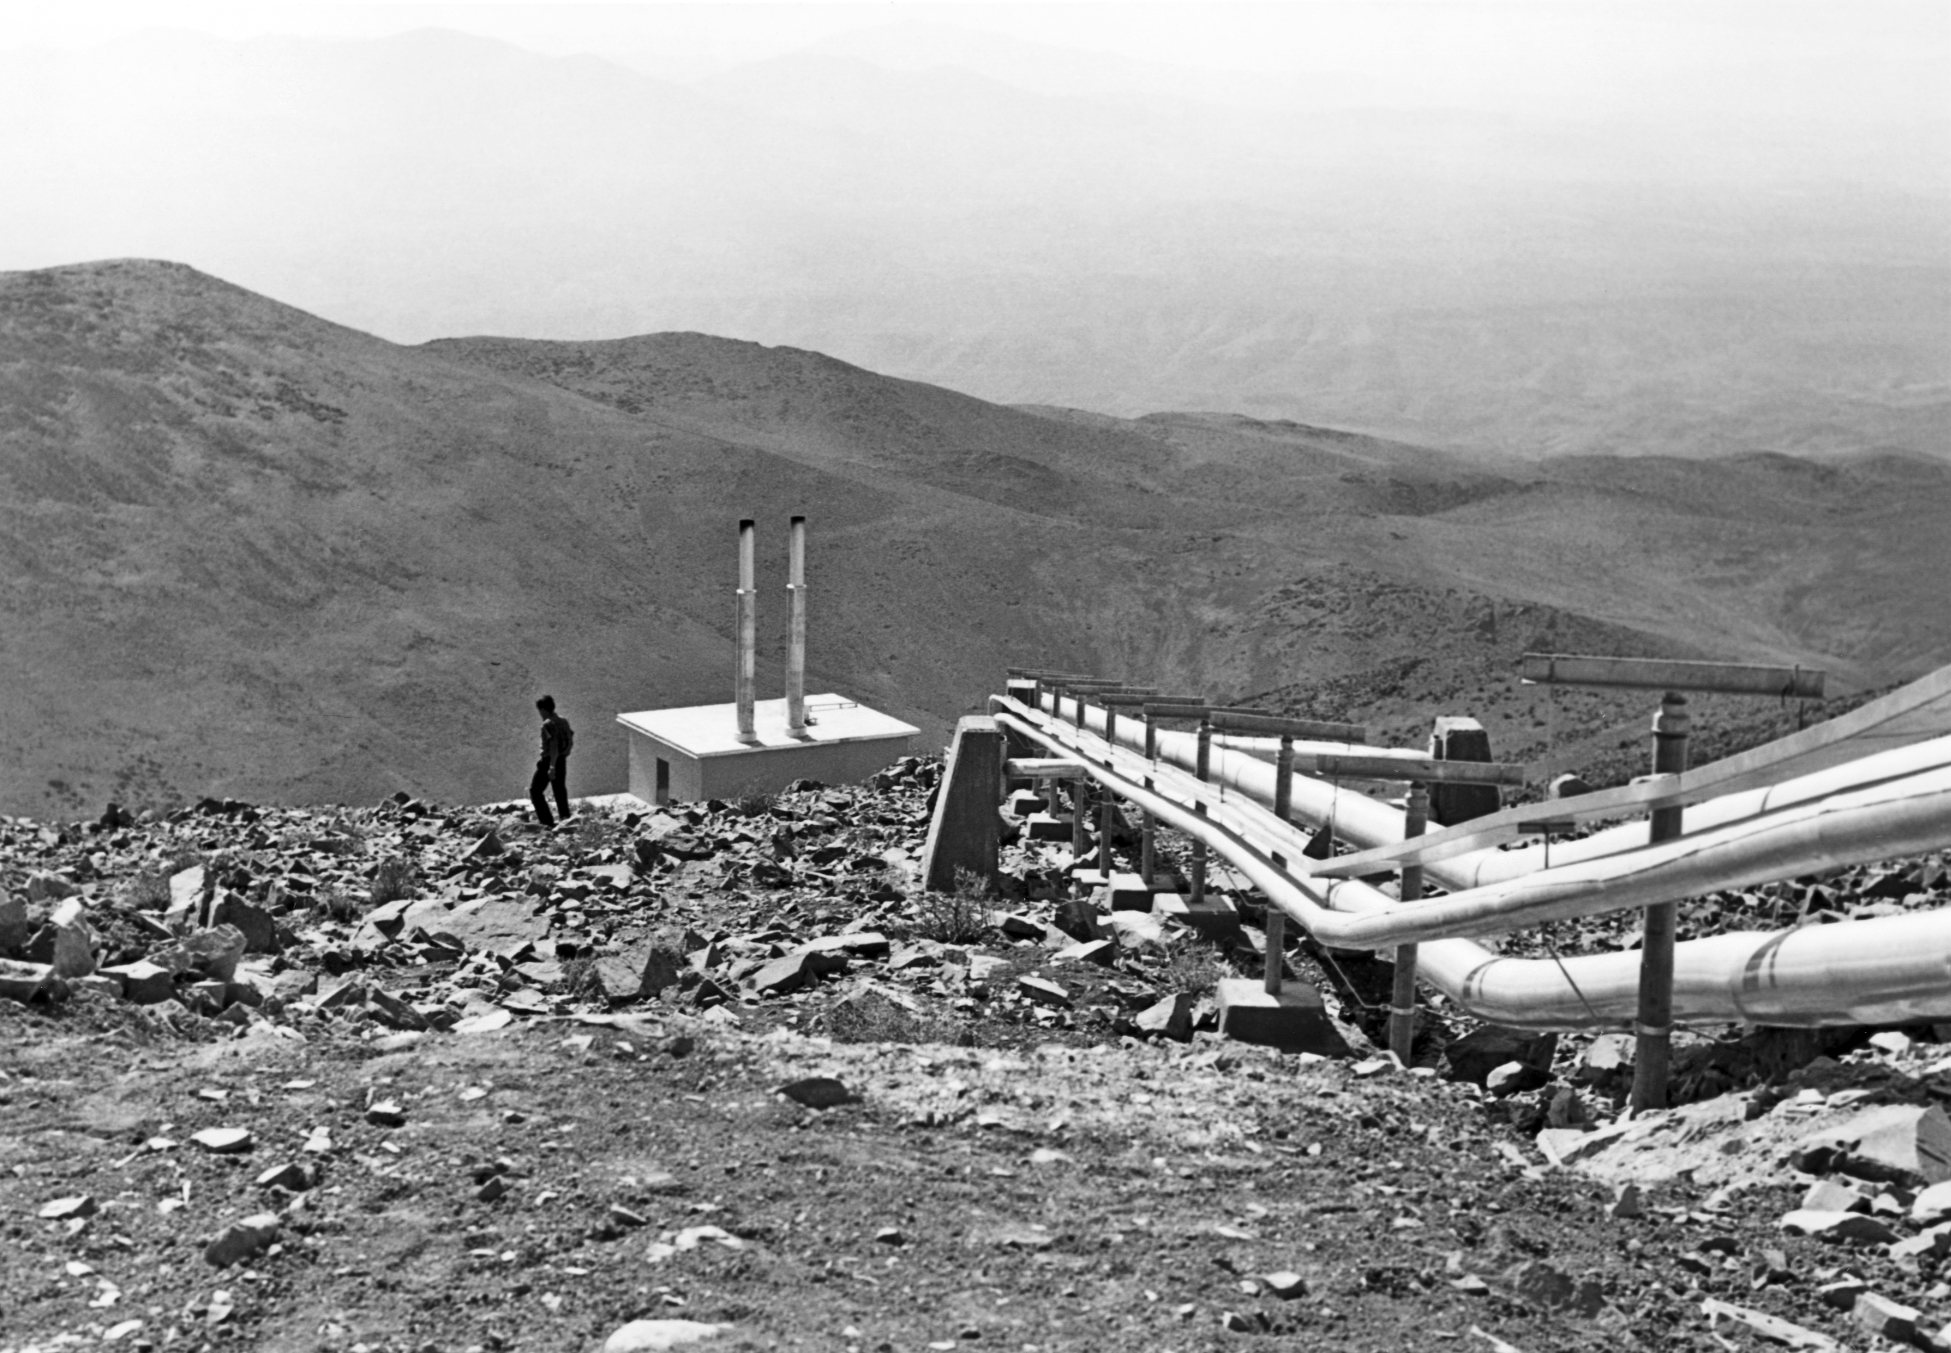

Surviving in the desert

Pipelines for water and power supply go up to the La Silla mountain, site of the first ESO's observatory in the IV Region of Chile. The picture was taken in 1969.

Credit: ESO